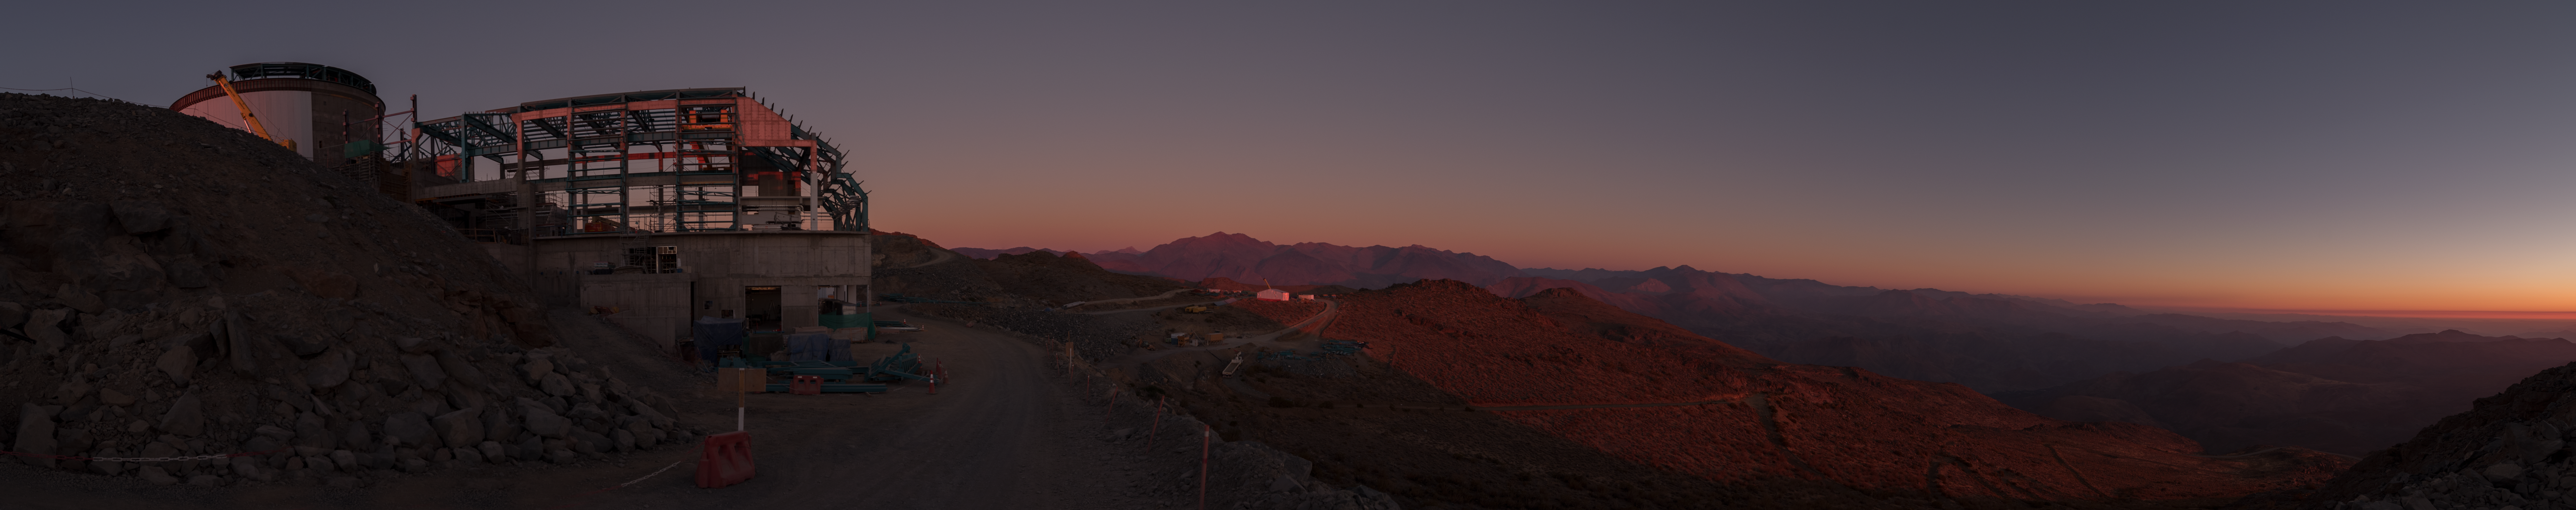

Summit Multimedia Visit 2017

In March 2017 a multimedia team visited Cerro Pachón to document LSST Facility construction. More details are at https://www.lsst.org/news/cerro-pach%C3%B3n-goes-hollywood.

Credit: M. Park/Inigo Films/Rubin Observatory/ NSF/ AURA